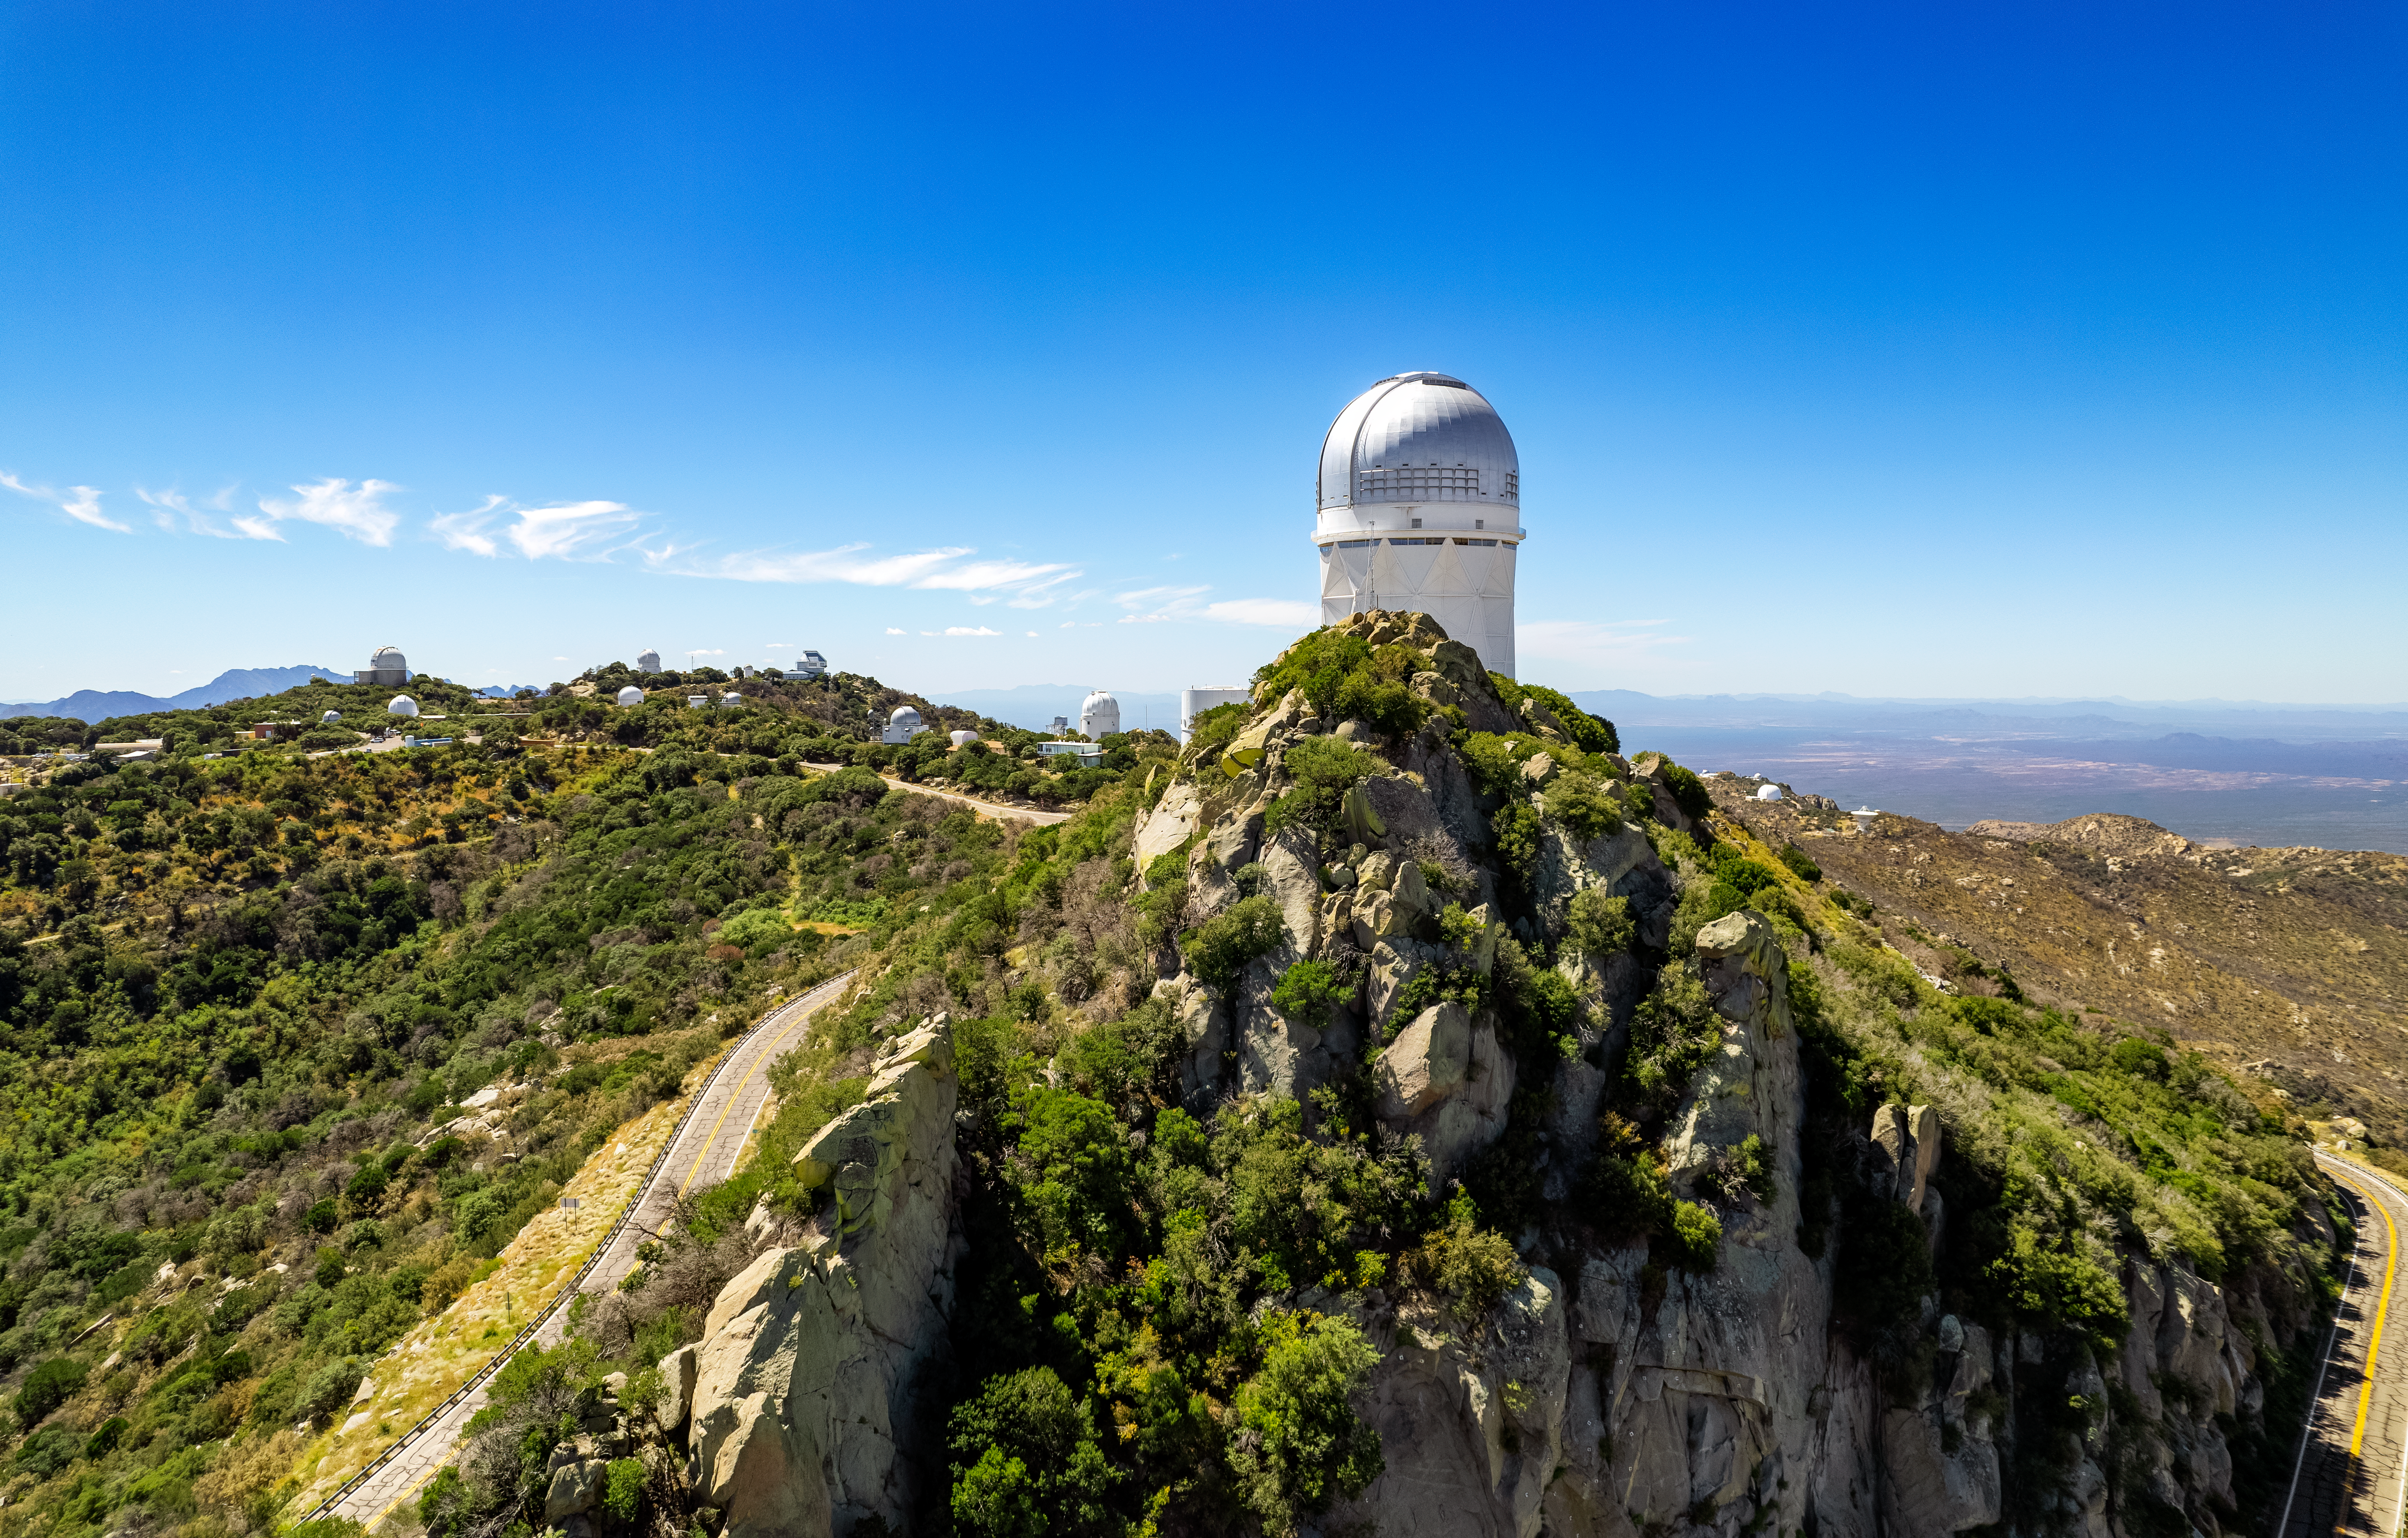

Panorama of Kitt Peak

Drone panorama of Kitt Peak National Observatory.

Credit: NOIRLab/NSF/AURA/P. Marenfeld